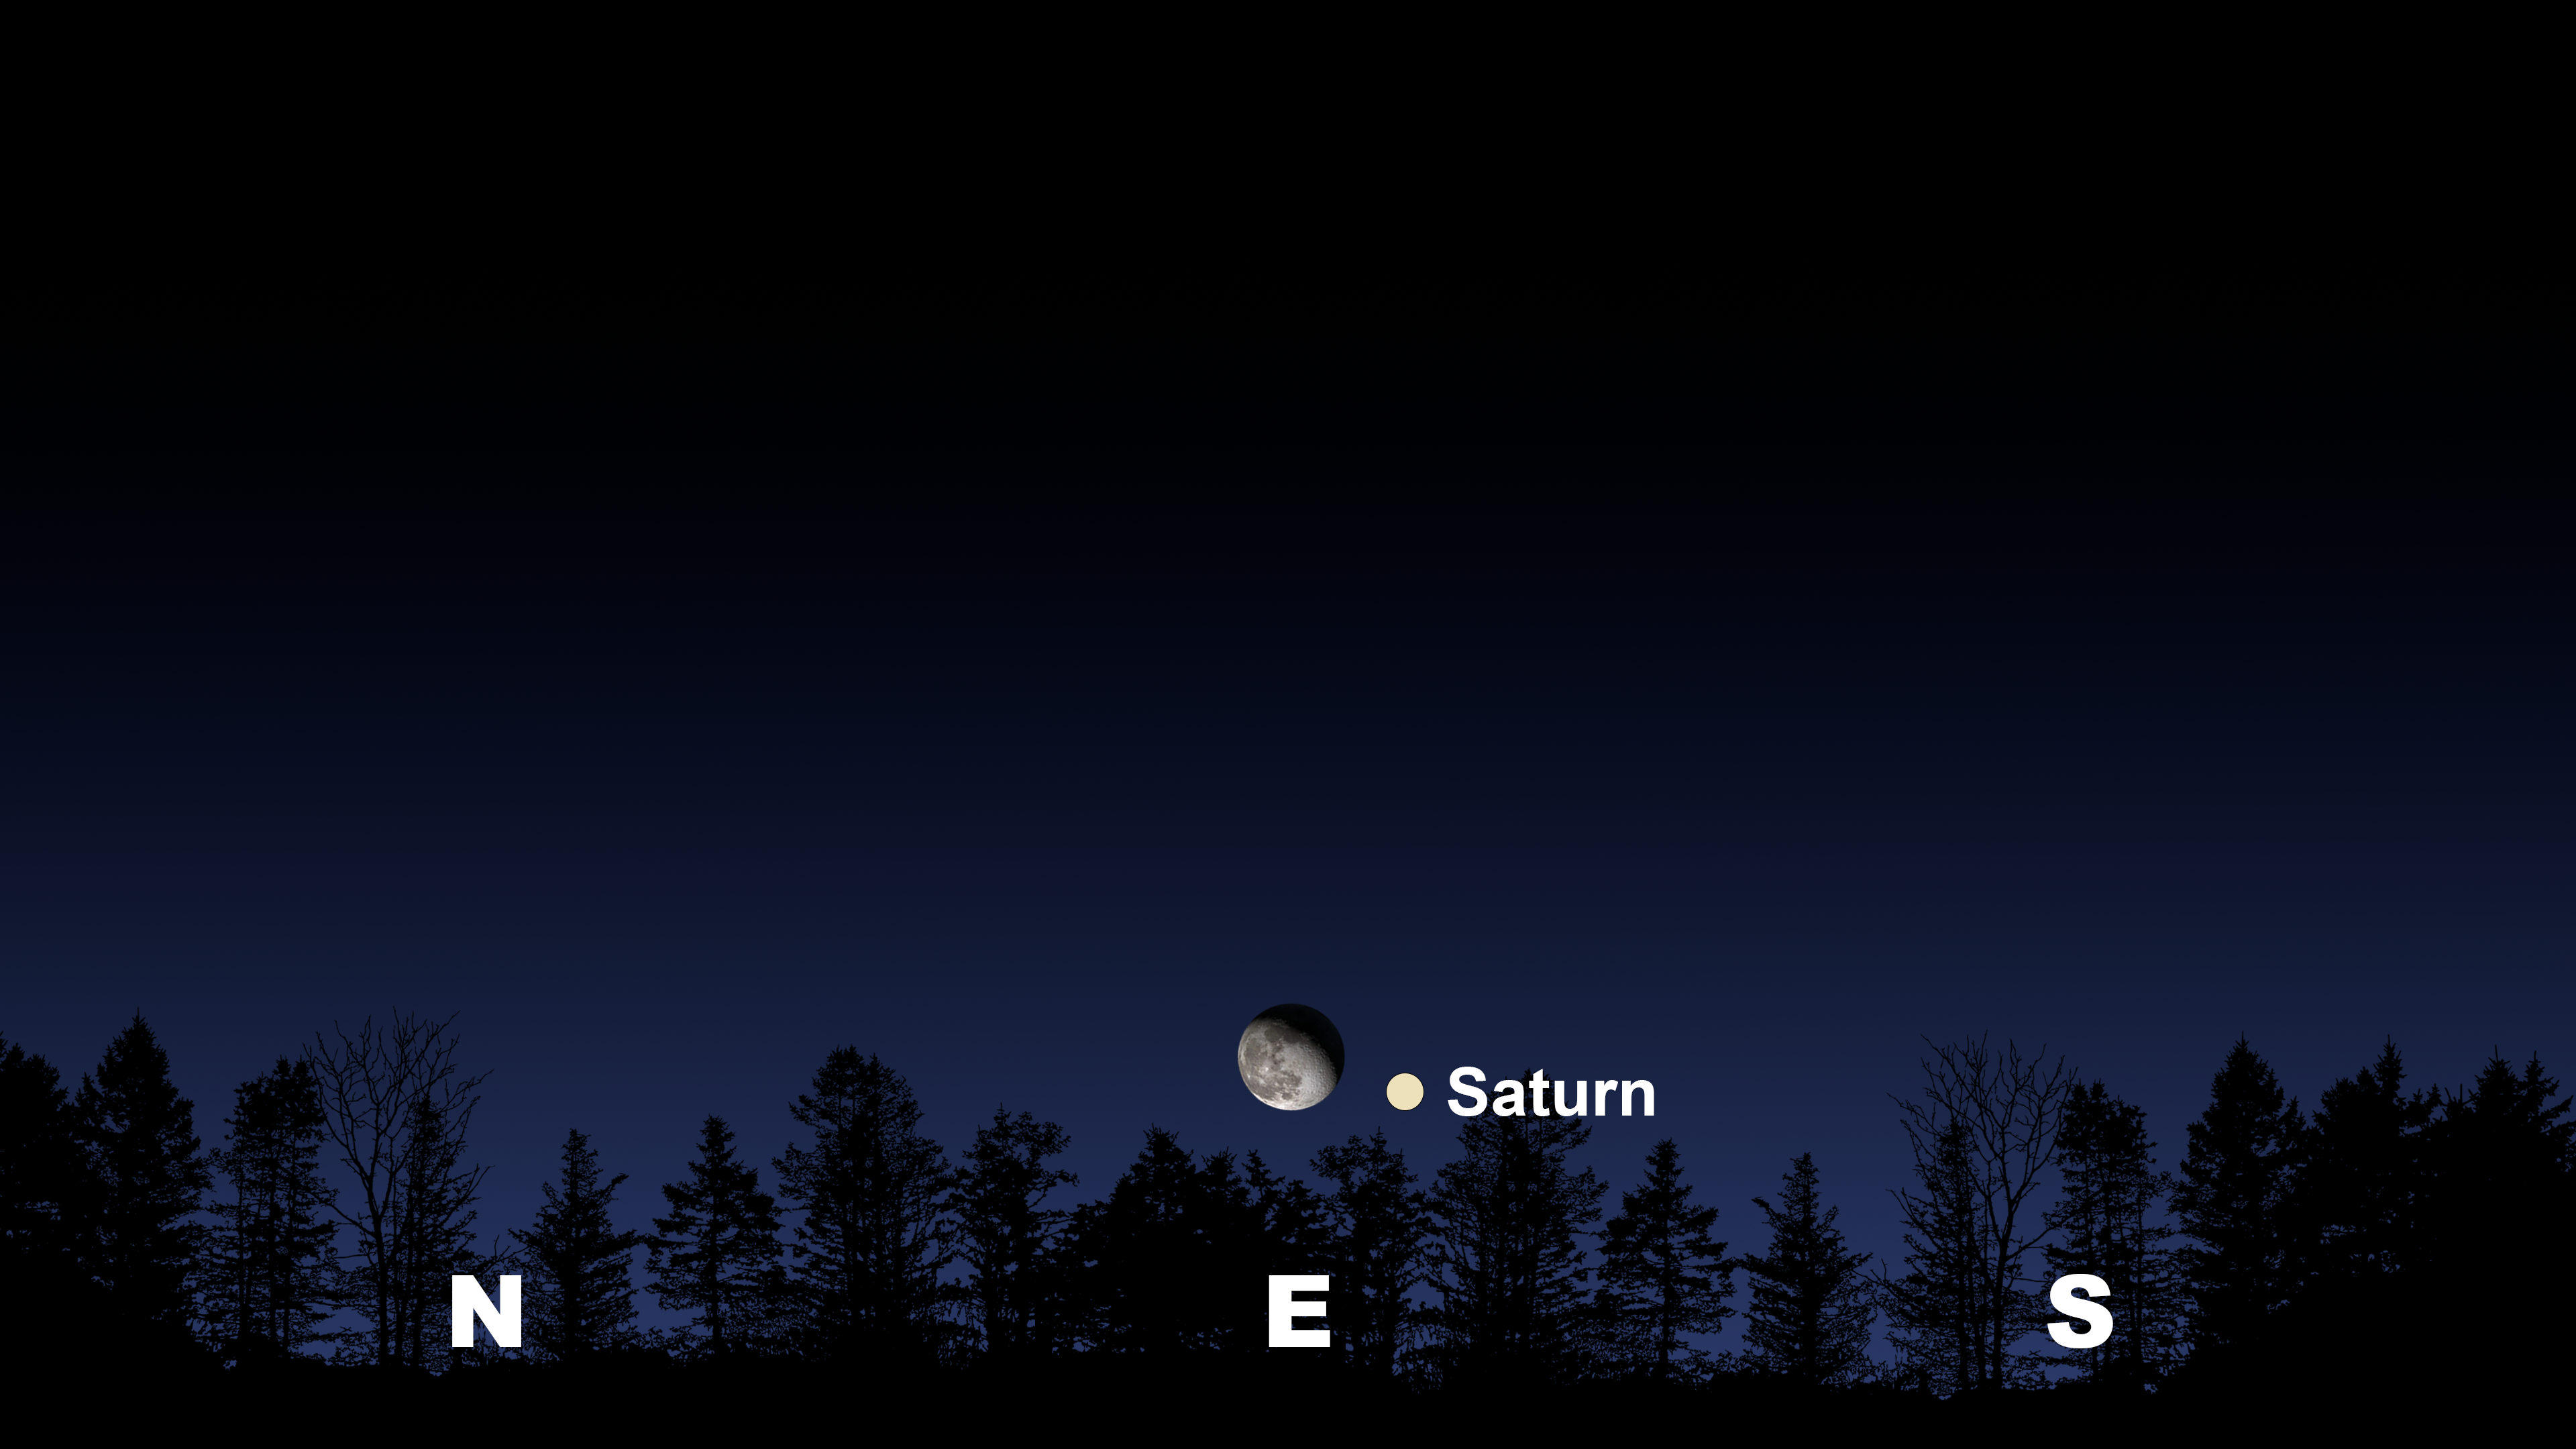

The night sky from Tucson after midnight the morning of 16 July. La Serena and Hilo will have similar views

Credit: NOIRLab/NSF/AURA/Stellarium/J. Davis